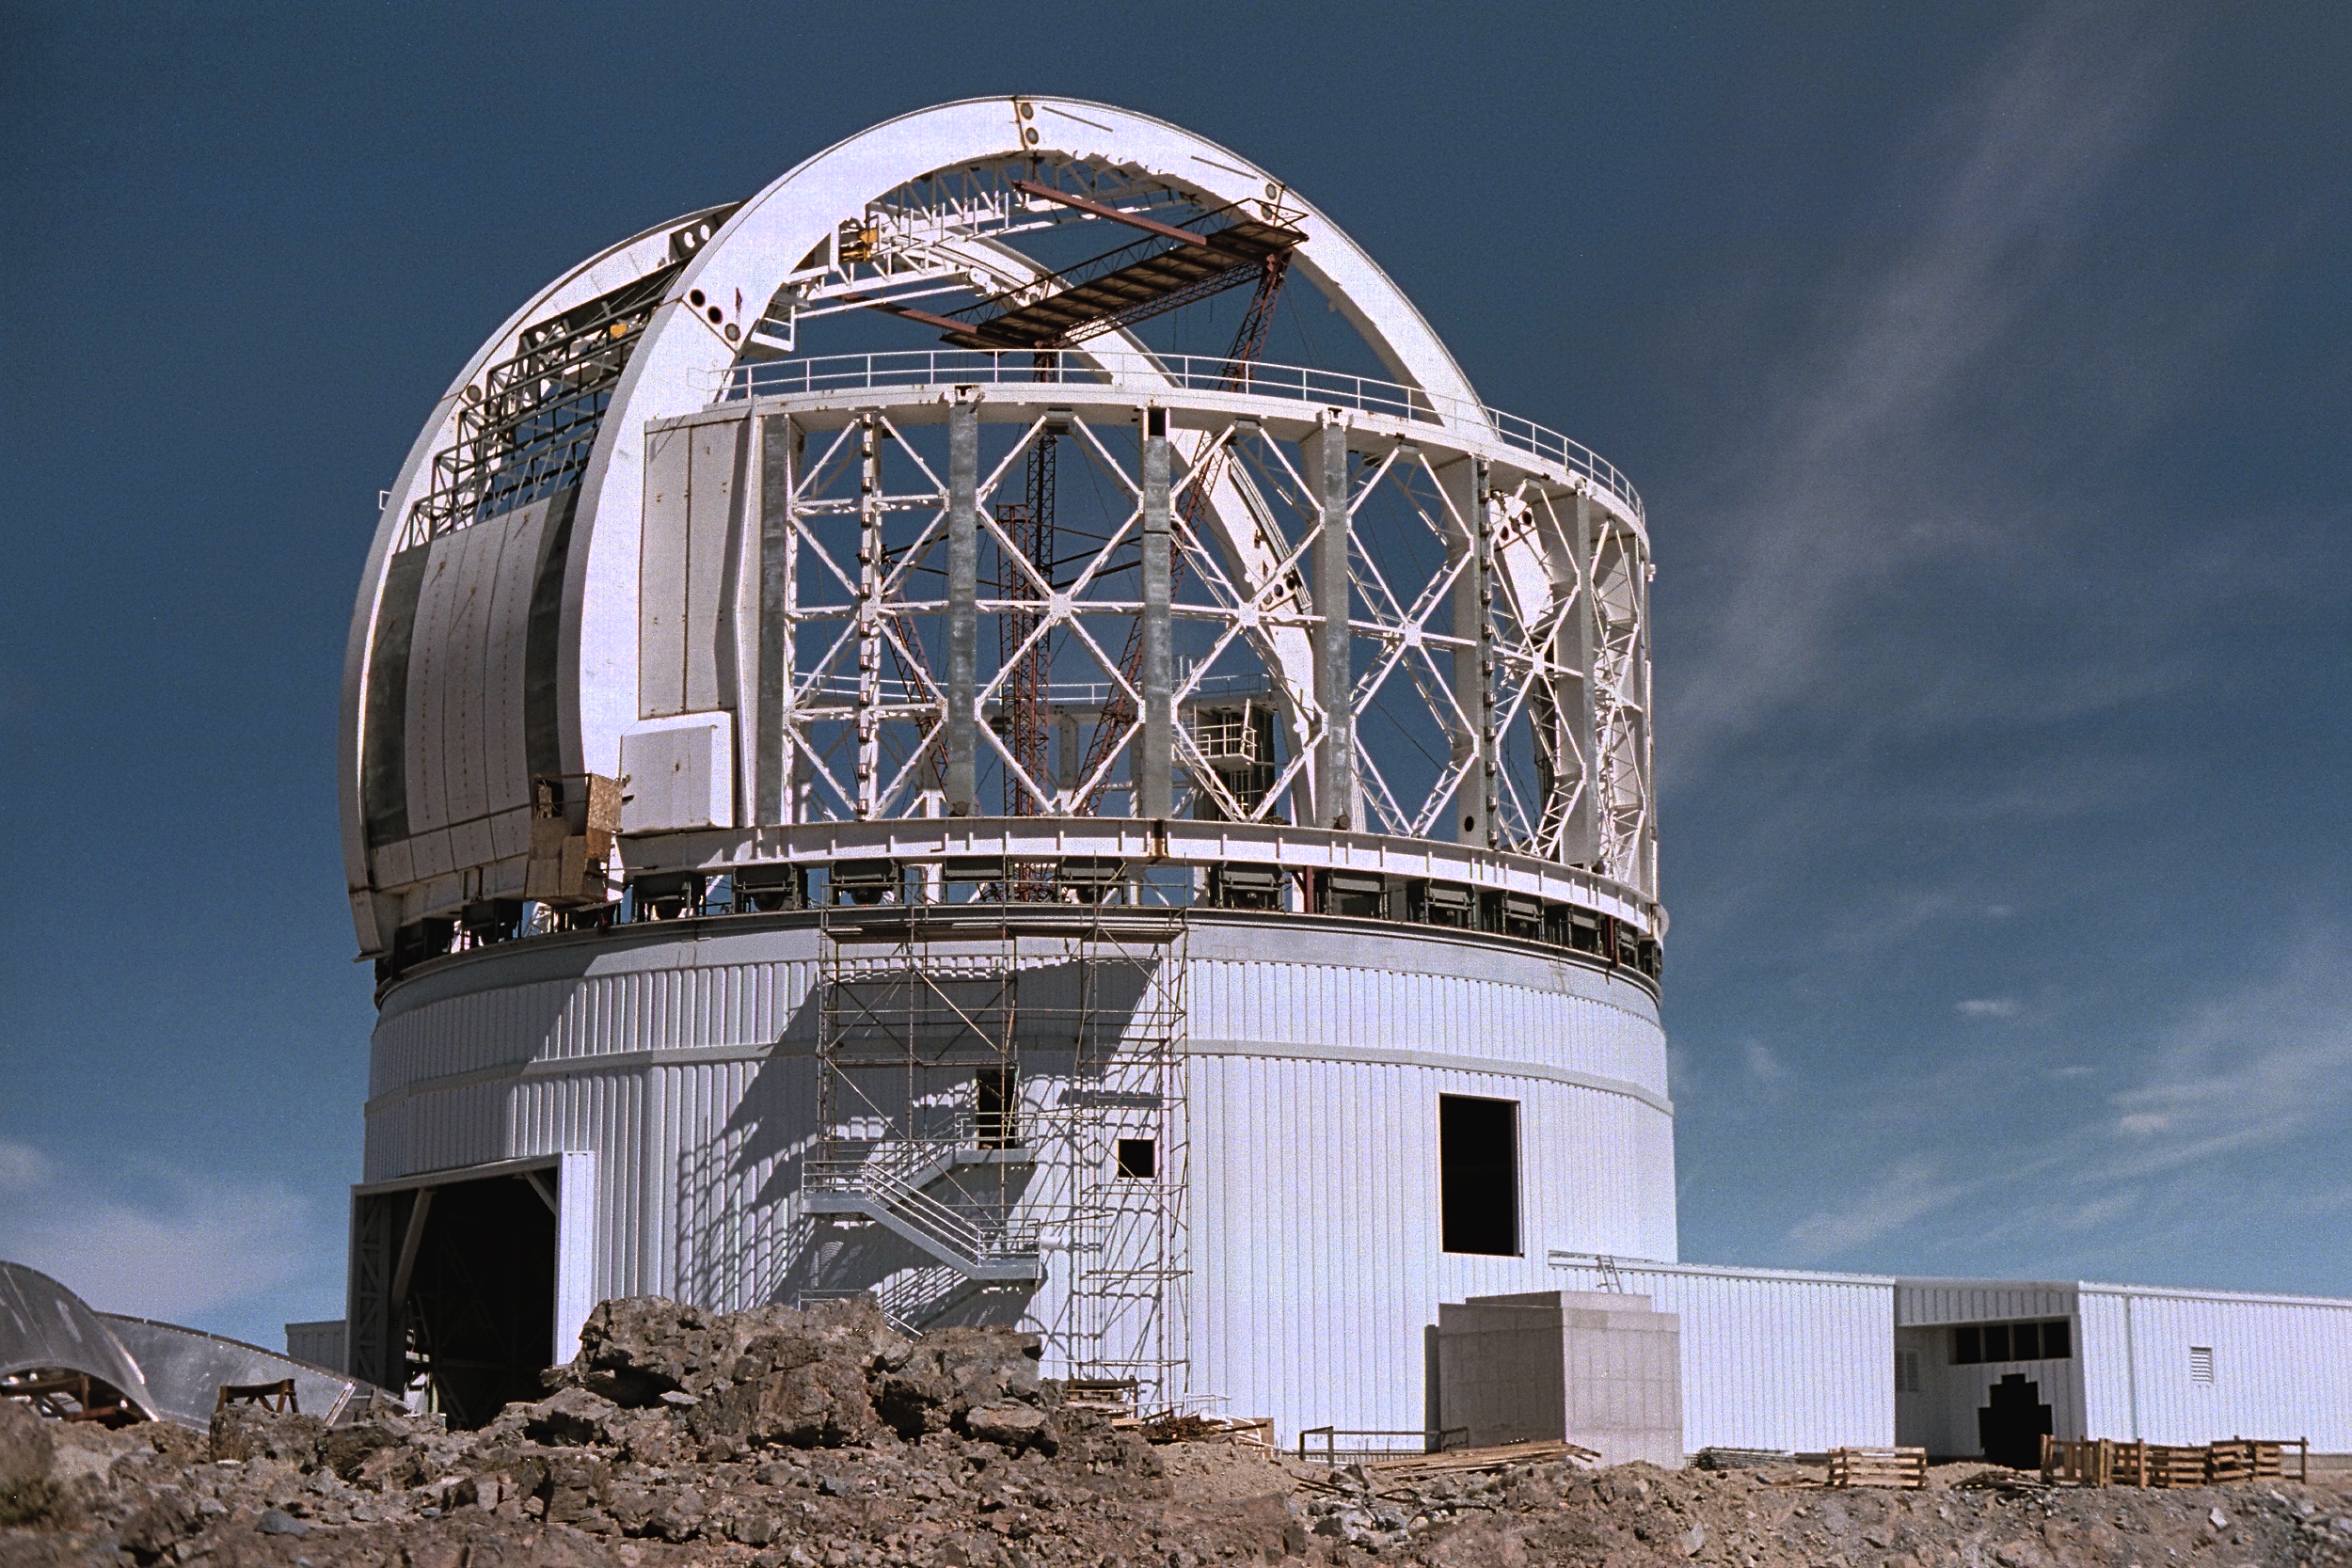

Gemini South, Cerro Pachon

Installation of the ventilation gates at the Chilean site at Cerro Pachon, April 22nd, 1998.

Credit: NOIRLab/NSF/AURA